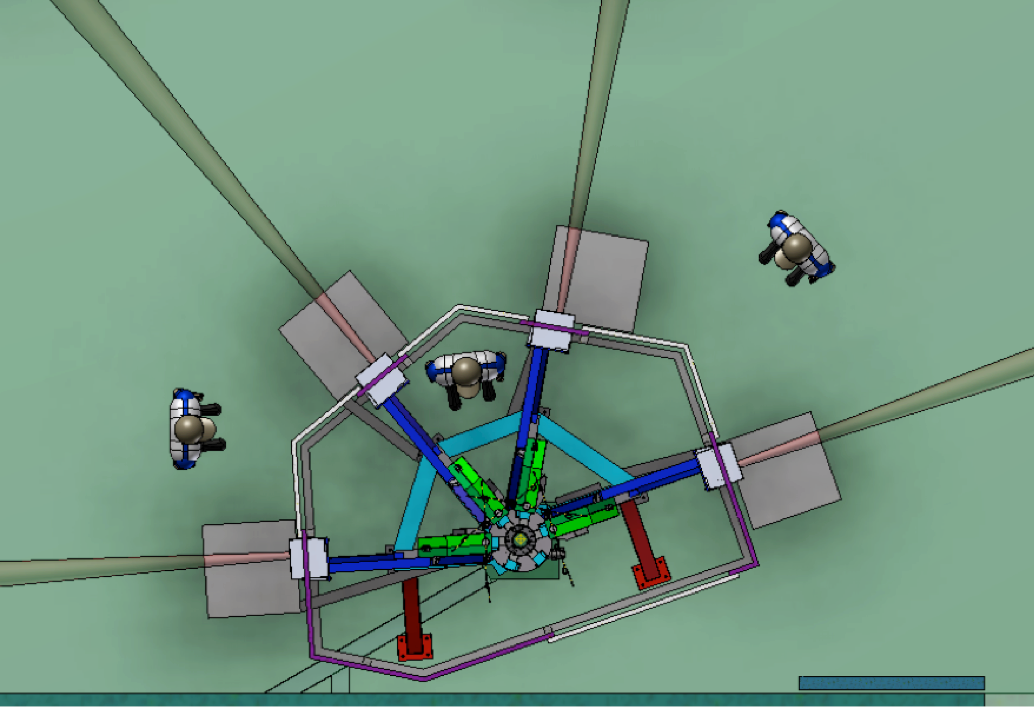

Combining the light of four VLTs for the ESPRESSO instrument

This engineering rendering shows the front-end part of the ESPRESSO instrument on ESO’s Very Large Telescope at the Paranal Observatory in northern Chile. ESPRESSO will be an ultra-precise spectrograph that is capable of combining light from all four VLT Unit Telescopes to create a virtual 16-metre aperture telescope. This picture shows how the beams coming in from the four different telescopes enter the instrument before being fed to the main spectrograph.

Credit: ESO/ESPRESSO Consortium